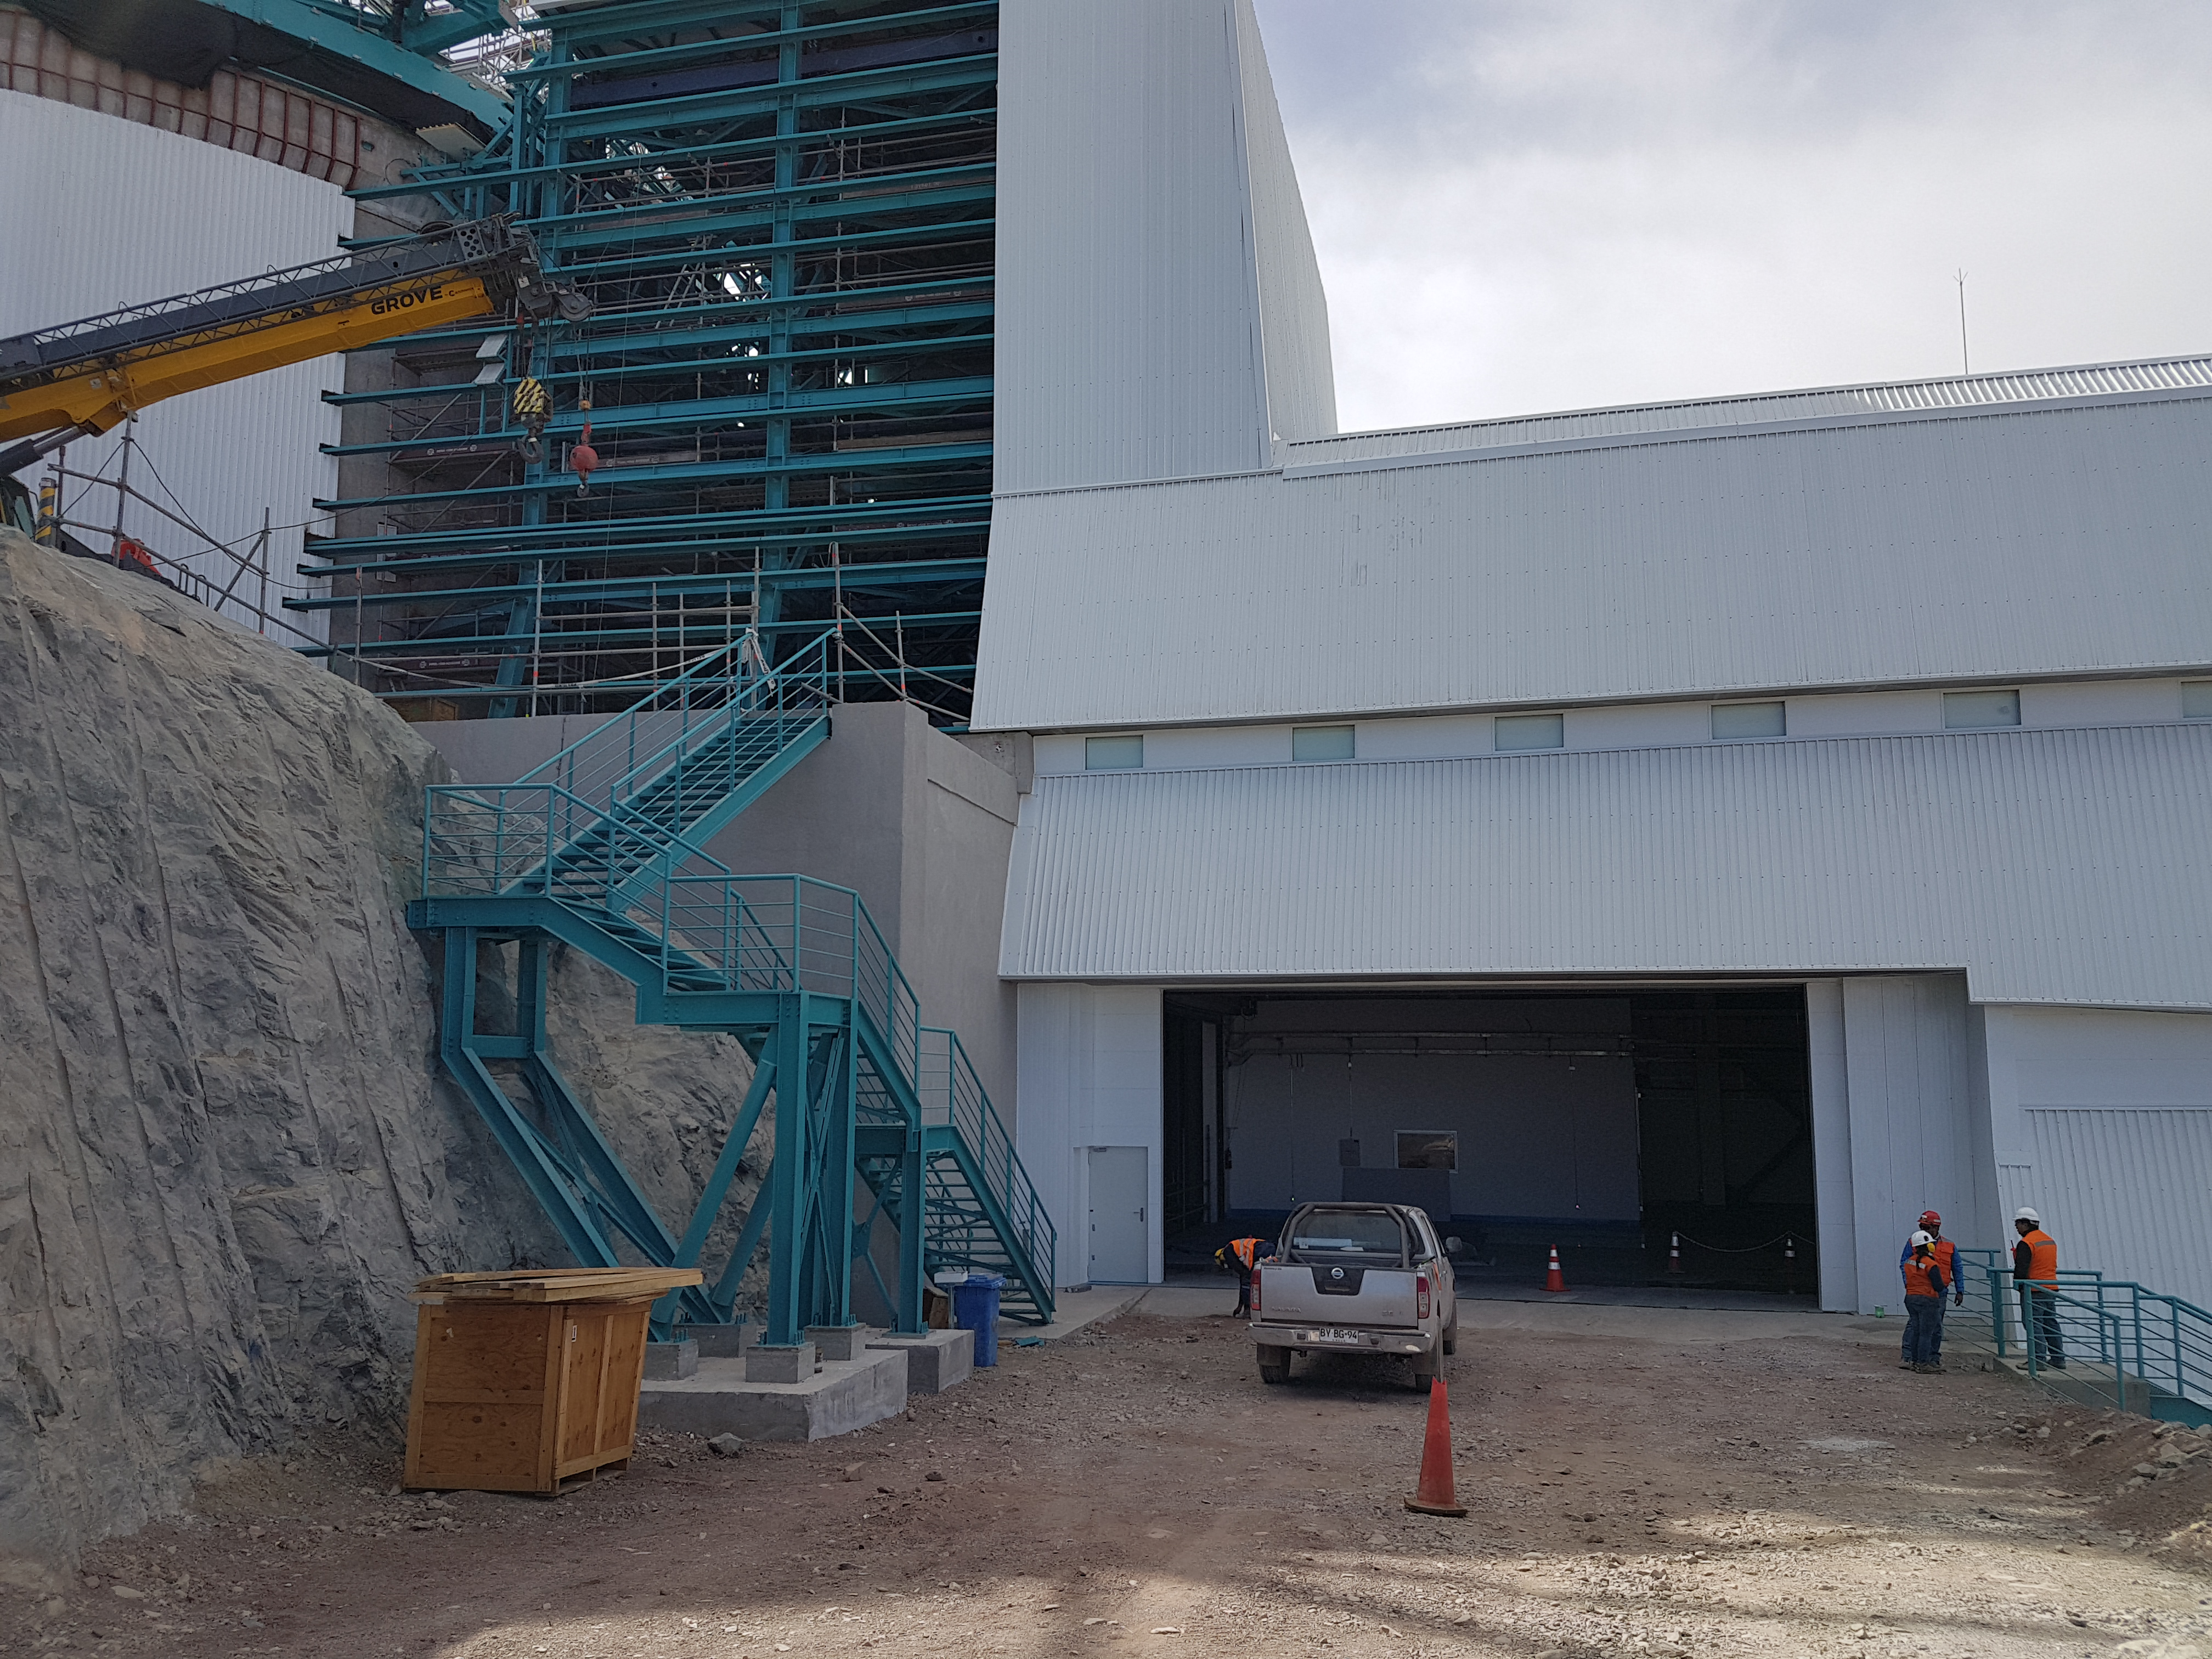

Weeky Construction Photos

Exterior of the building.

Credit: Rubin Observatory/NSF/AURA